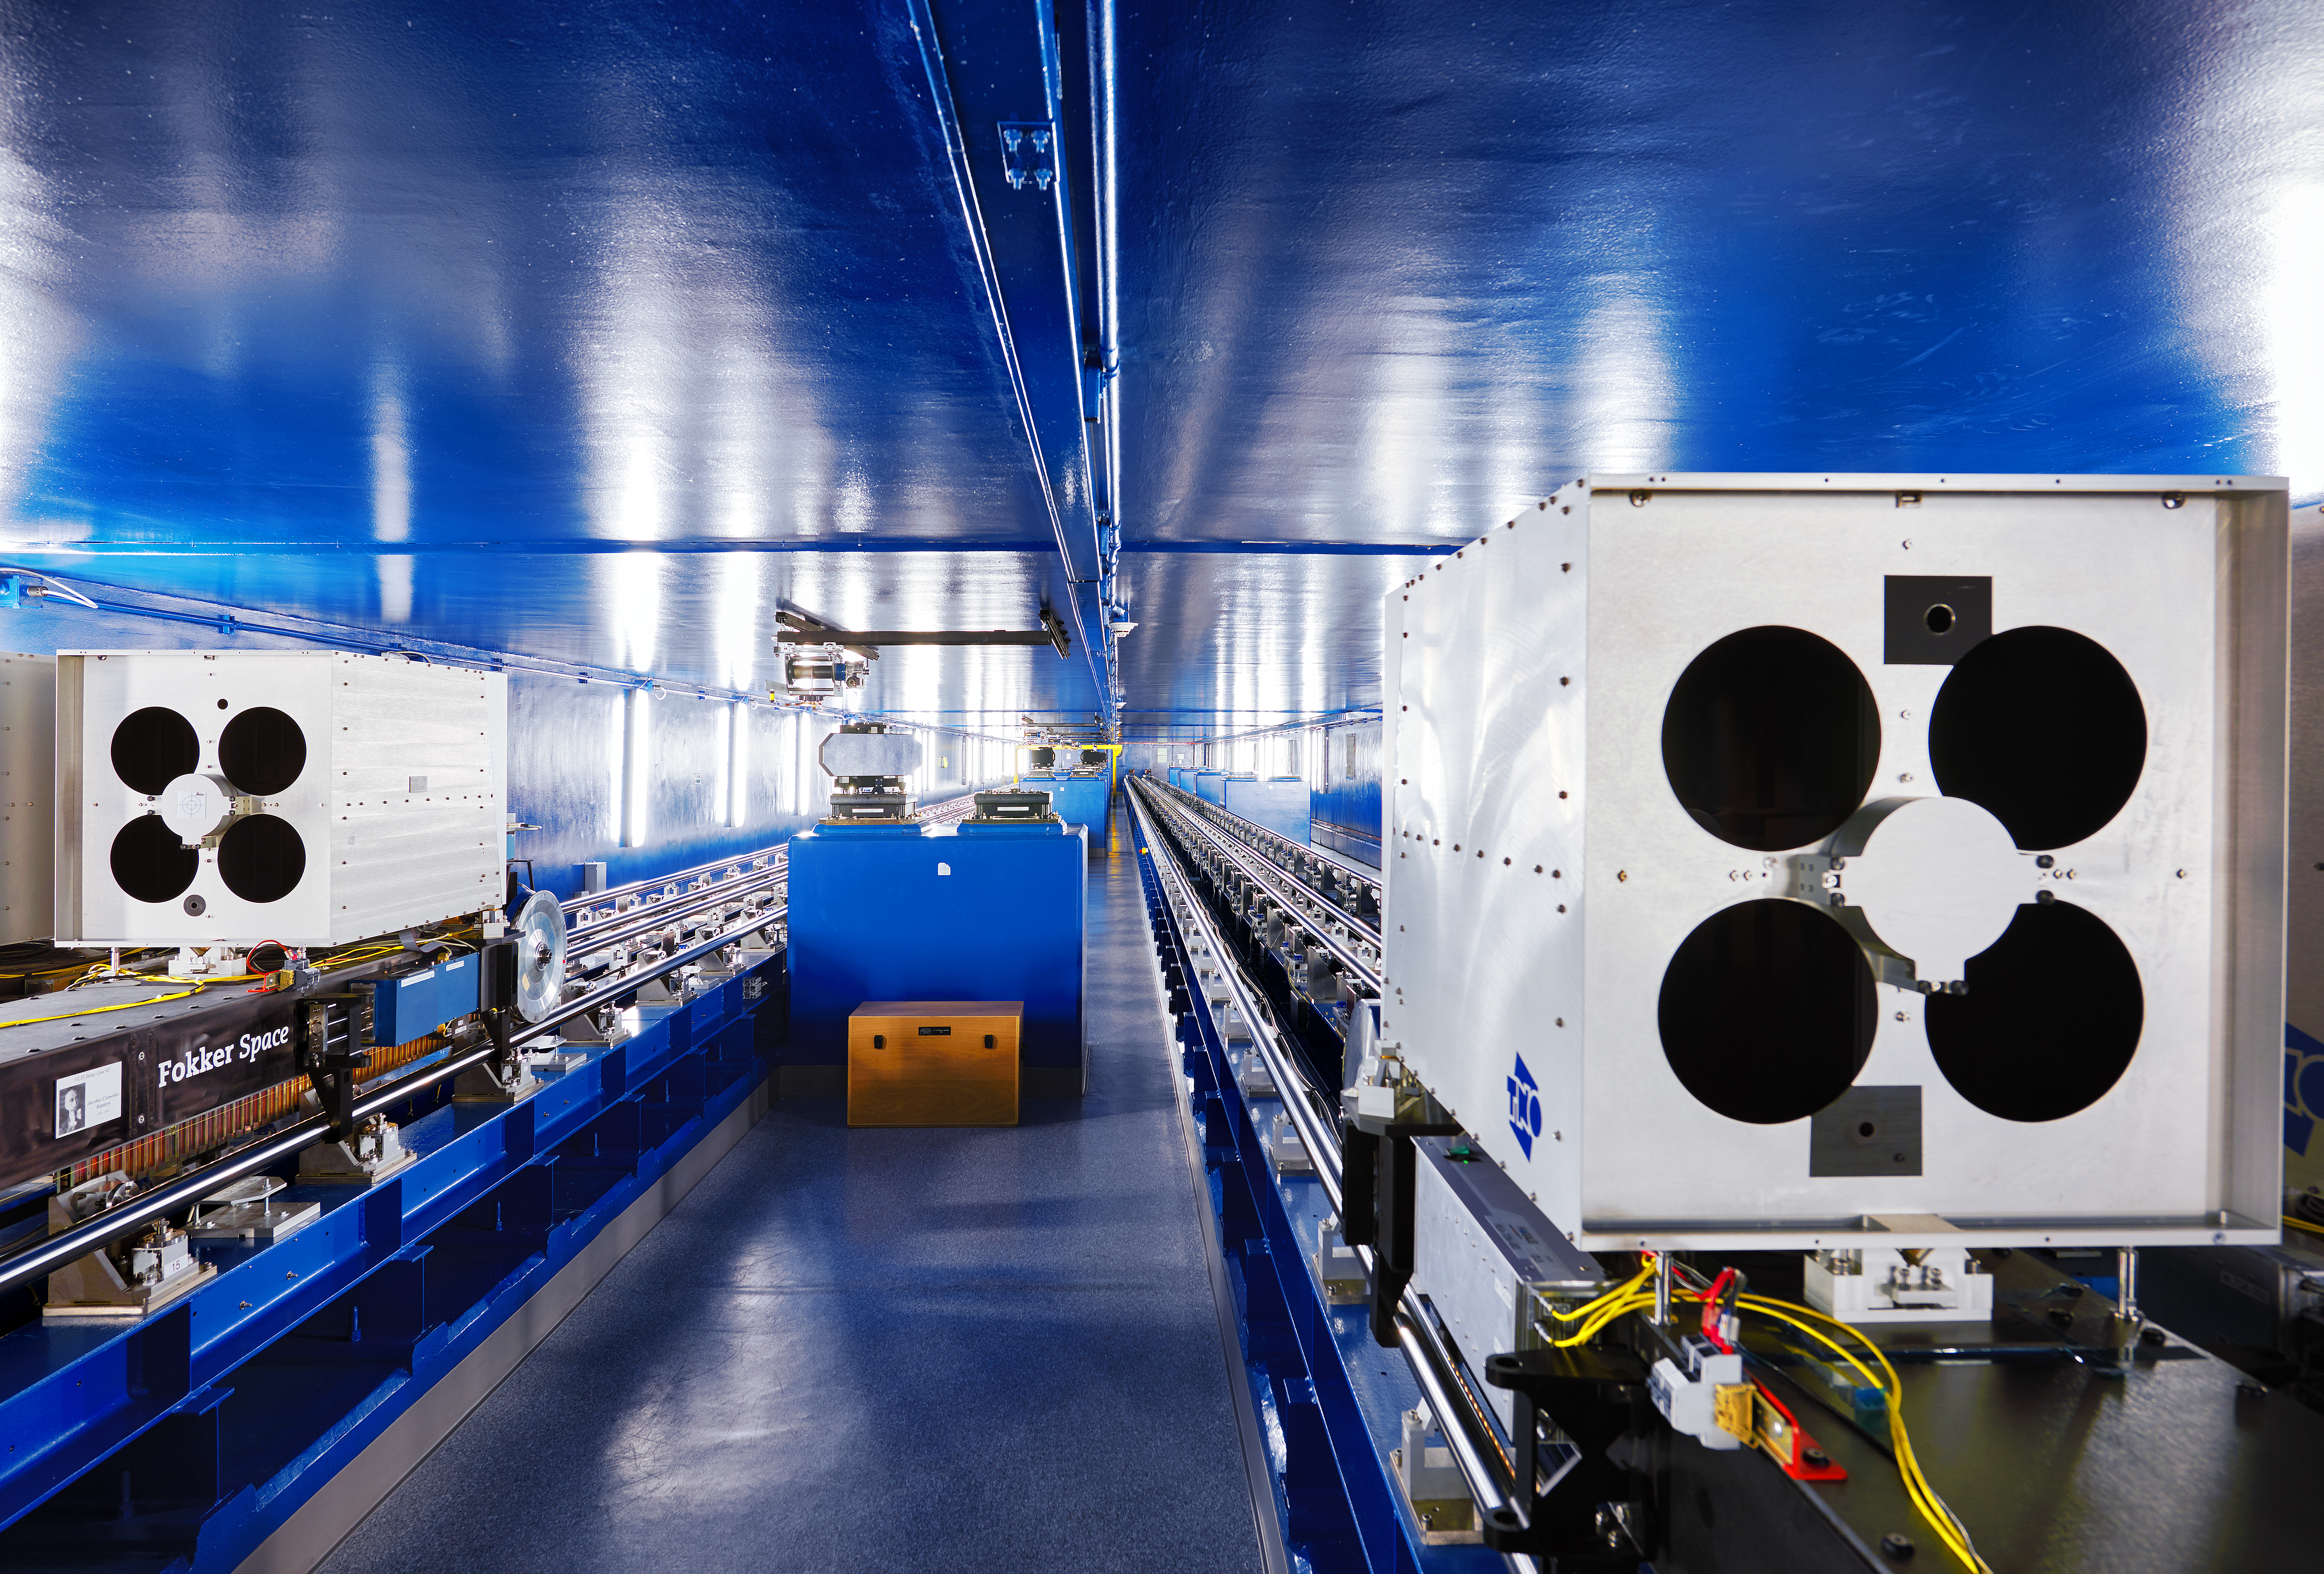

The secret below Paranal

The VLTI Delay Lines, which lie below the ground at Paranal, inside a 168-m tunnel. They form an essential part of this very complicated optical system by ensuring that the light beams from several telescopes arrive in phase at the common interferometric focus.

Credit: Enrico Sacchetti/ESO